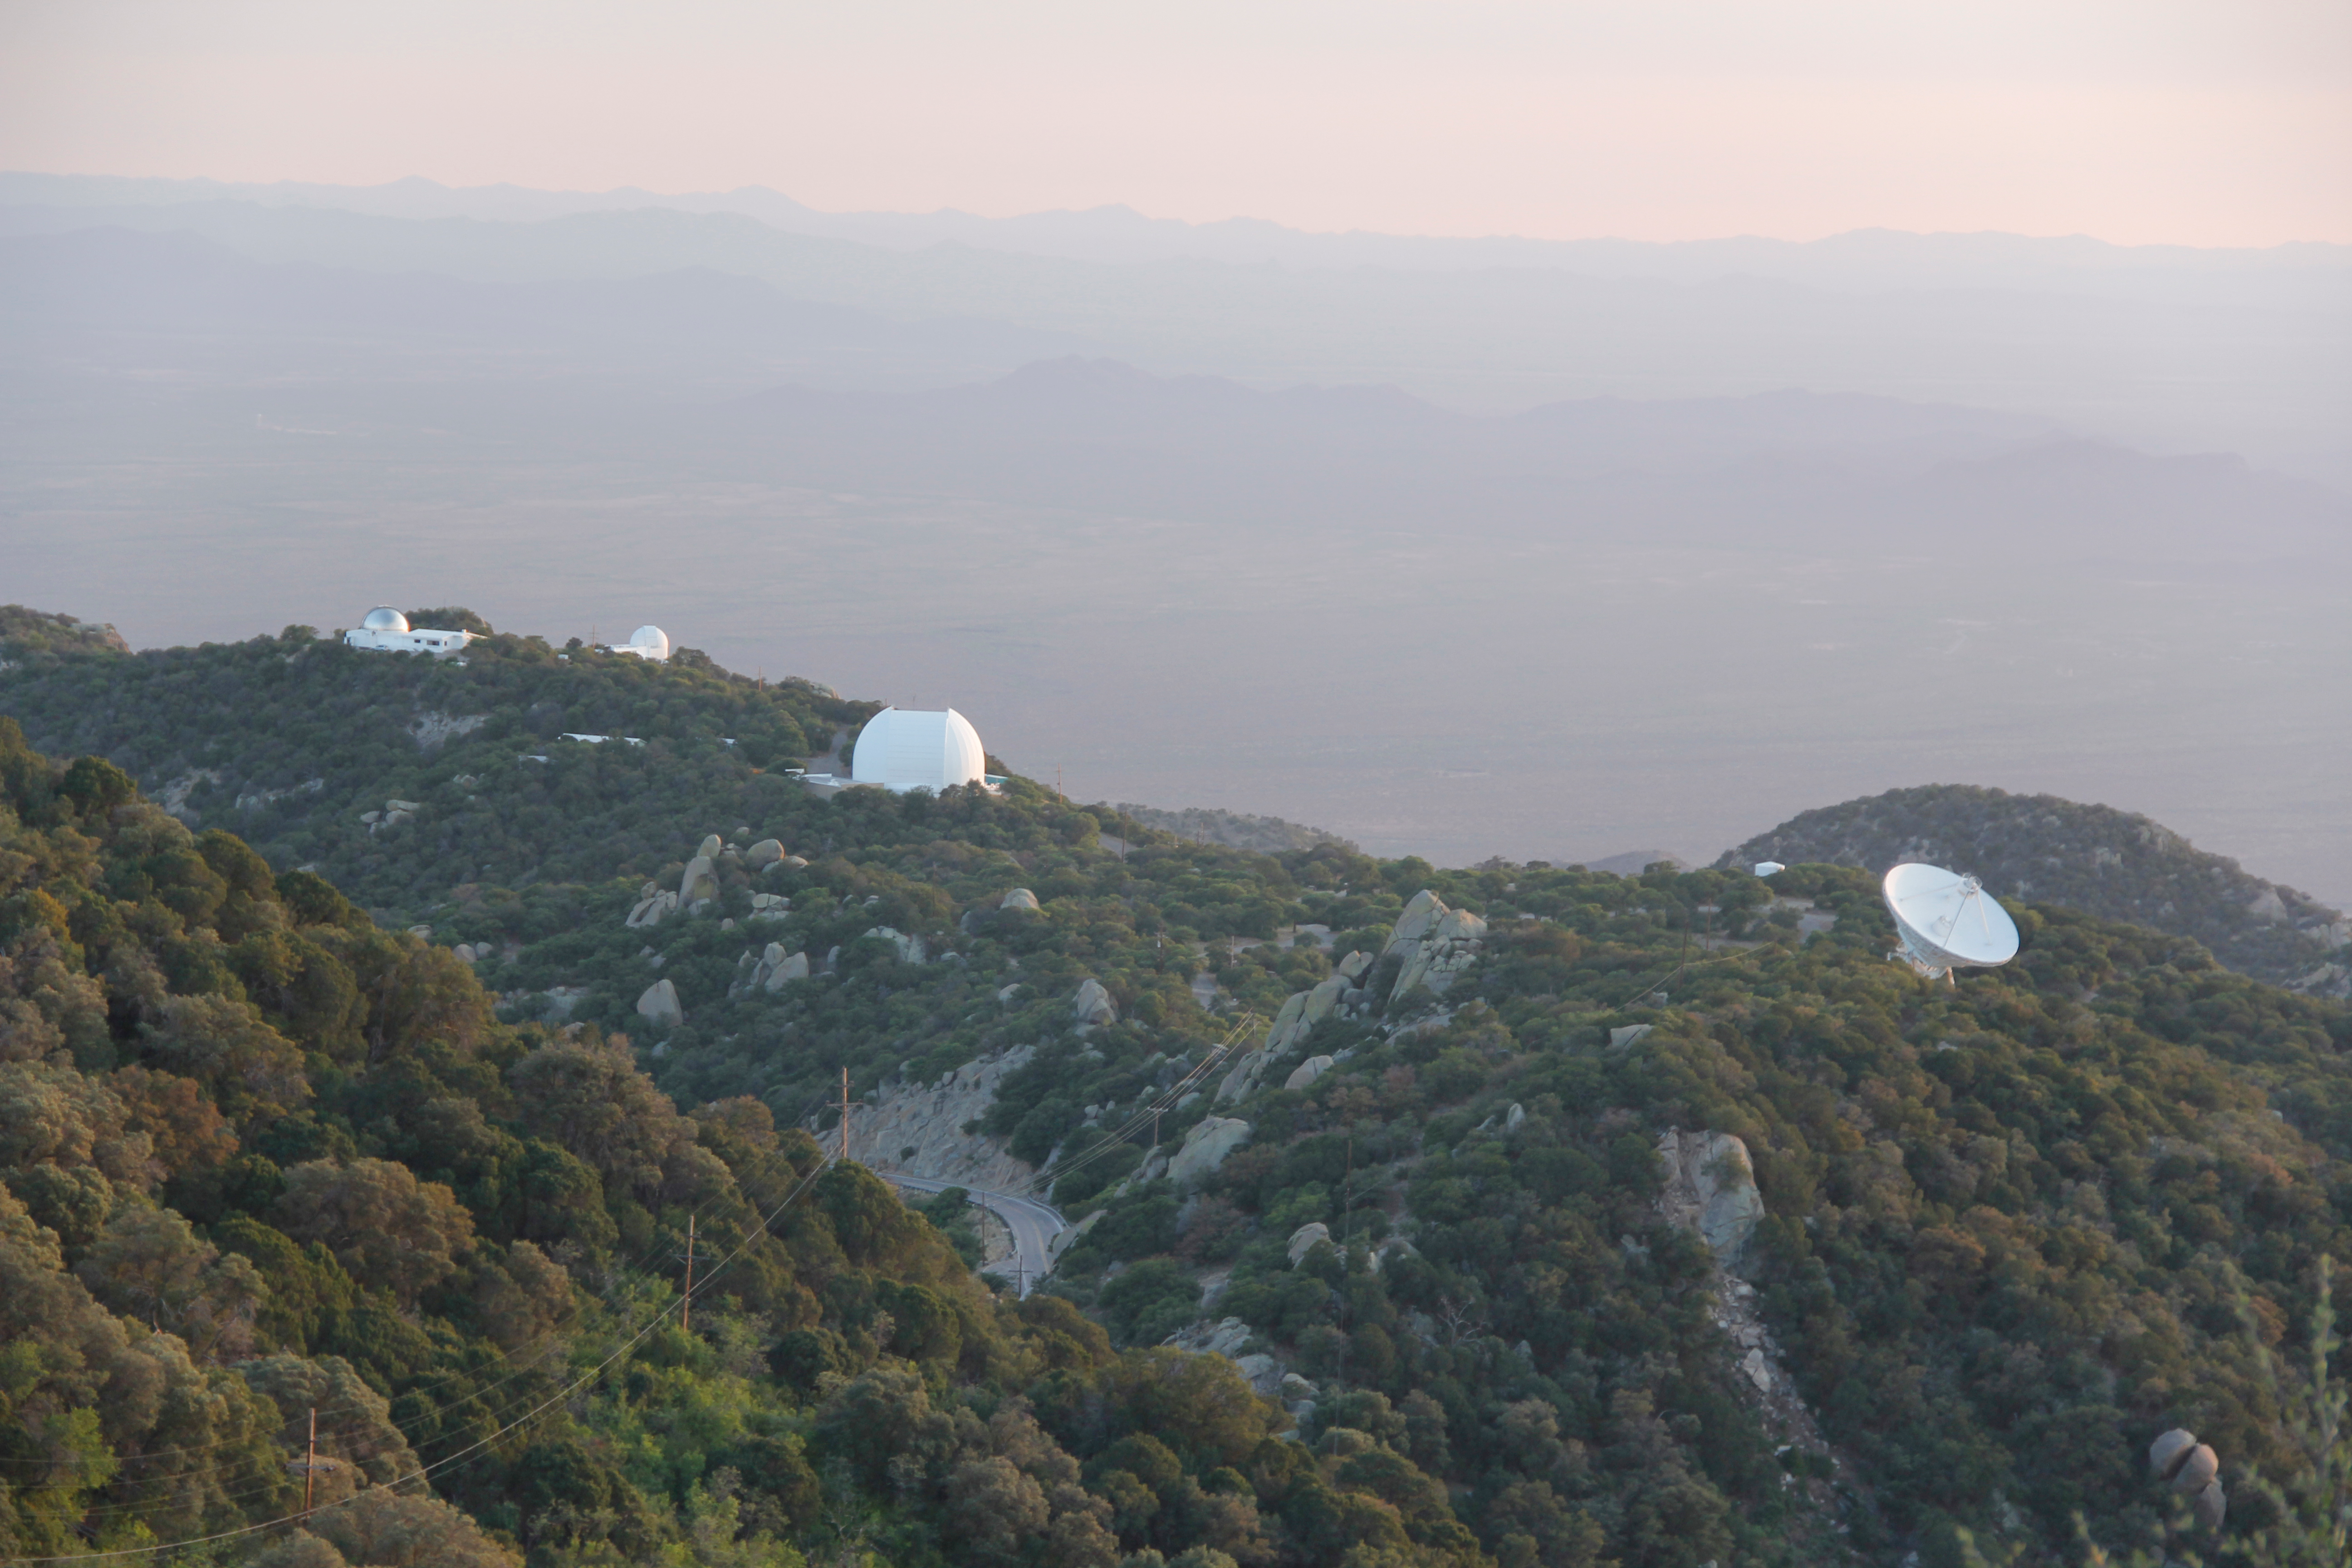

The UA ARO 12-meter Telescope at Kitt Peak National Observatory

The UA ARO 12-meter Telescope appears in the dome just left of center in this photo of Kitt Peak National Observatory in Arizona.

Credit: KPNO/NOIRLab/NSF/AURA/P. Marenfeld